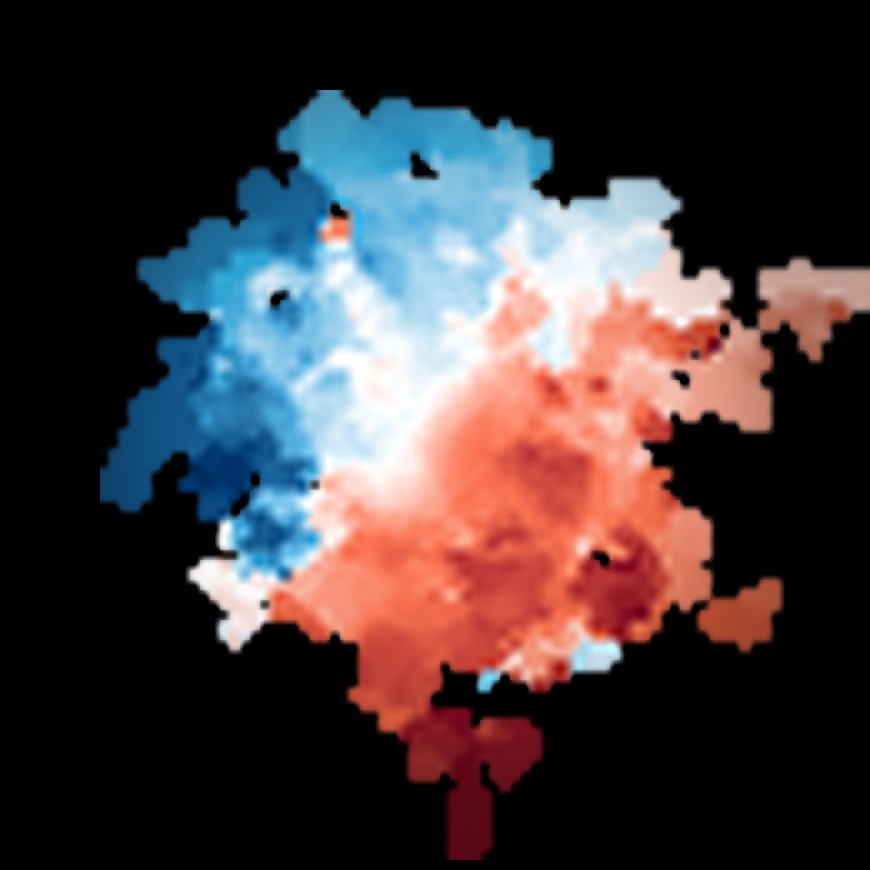

Motion of the cold gas in REBELS-25 as seen by ALMA

This image shows the motion of cold gas in the REBELS-25 galaxy as seen with the Atacama Large Millimeter/submillimeter Array (ALMA). Blue colouring indicates movement towards Earth and red indicates movement away from Earth, with a darker shade representing faster movement. In this case, the red-blue divide of the image shows clearly that the object is rotating, making REBELS-25 the most distant rotating disc galaxy ever discovered.

Credit: ALMA (ESO/NAOJ/NRAO)/L. Rowland et al.